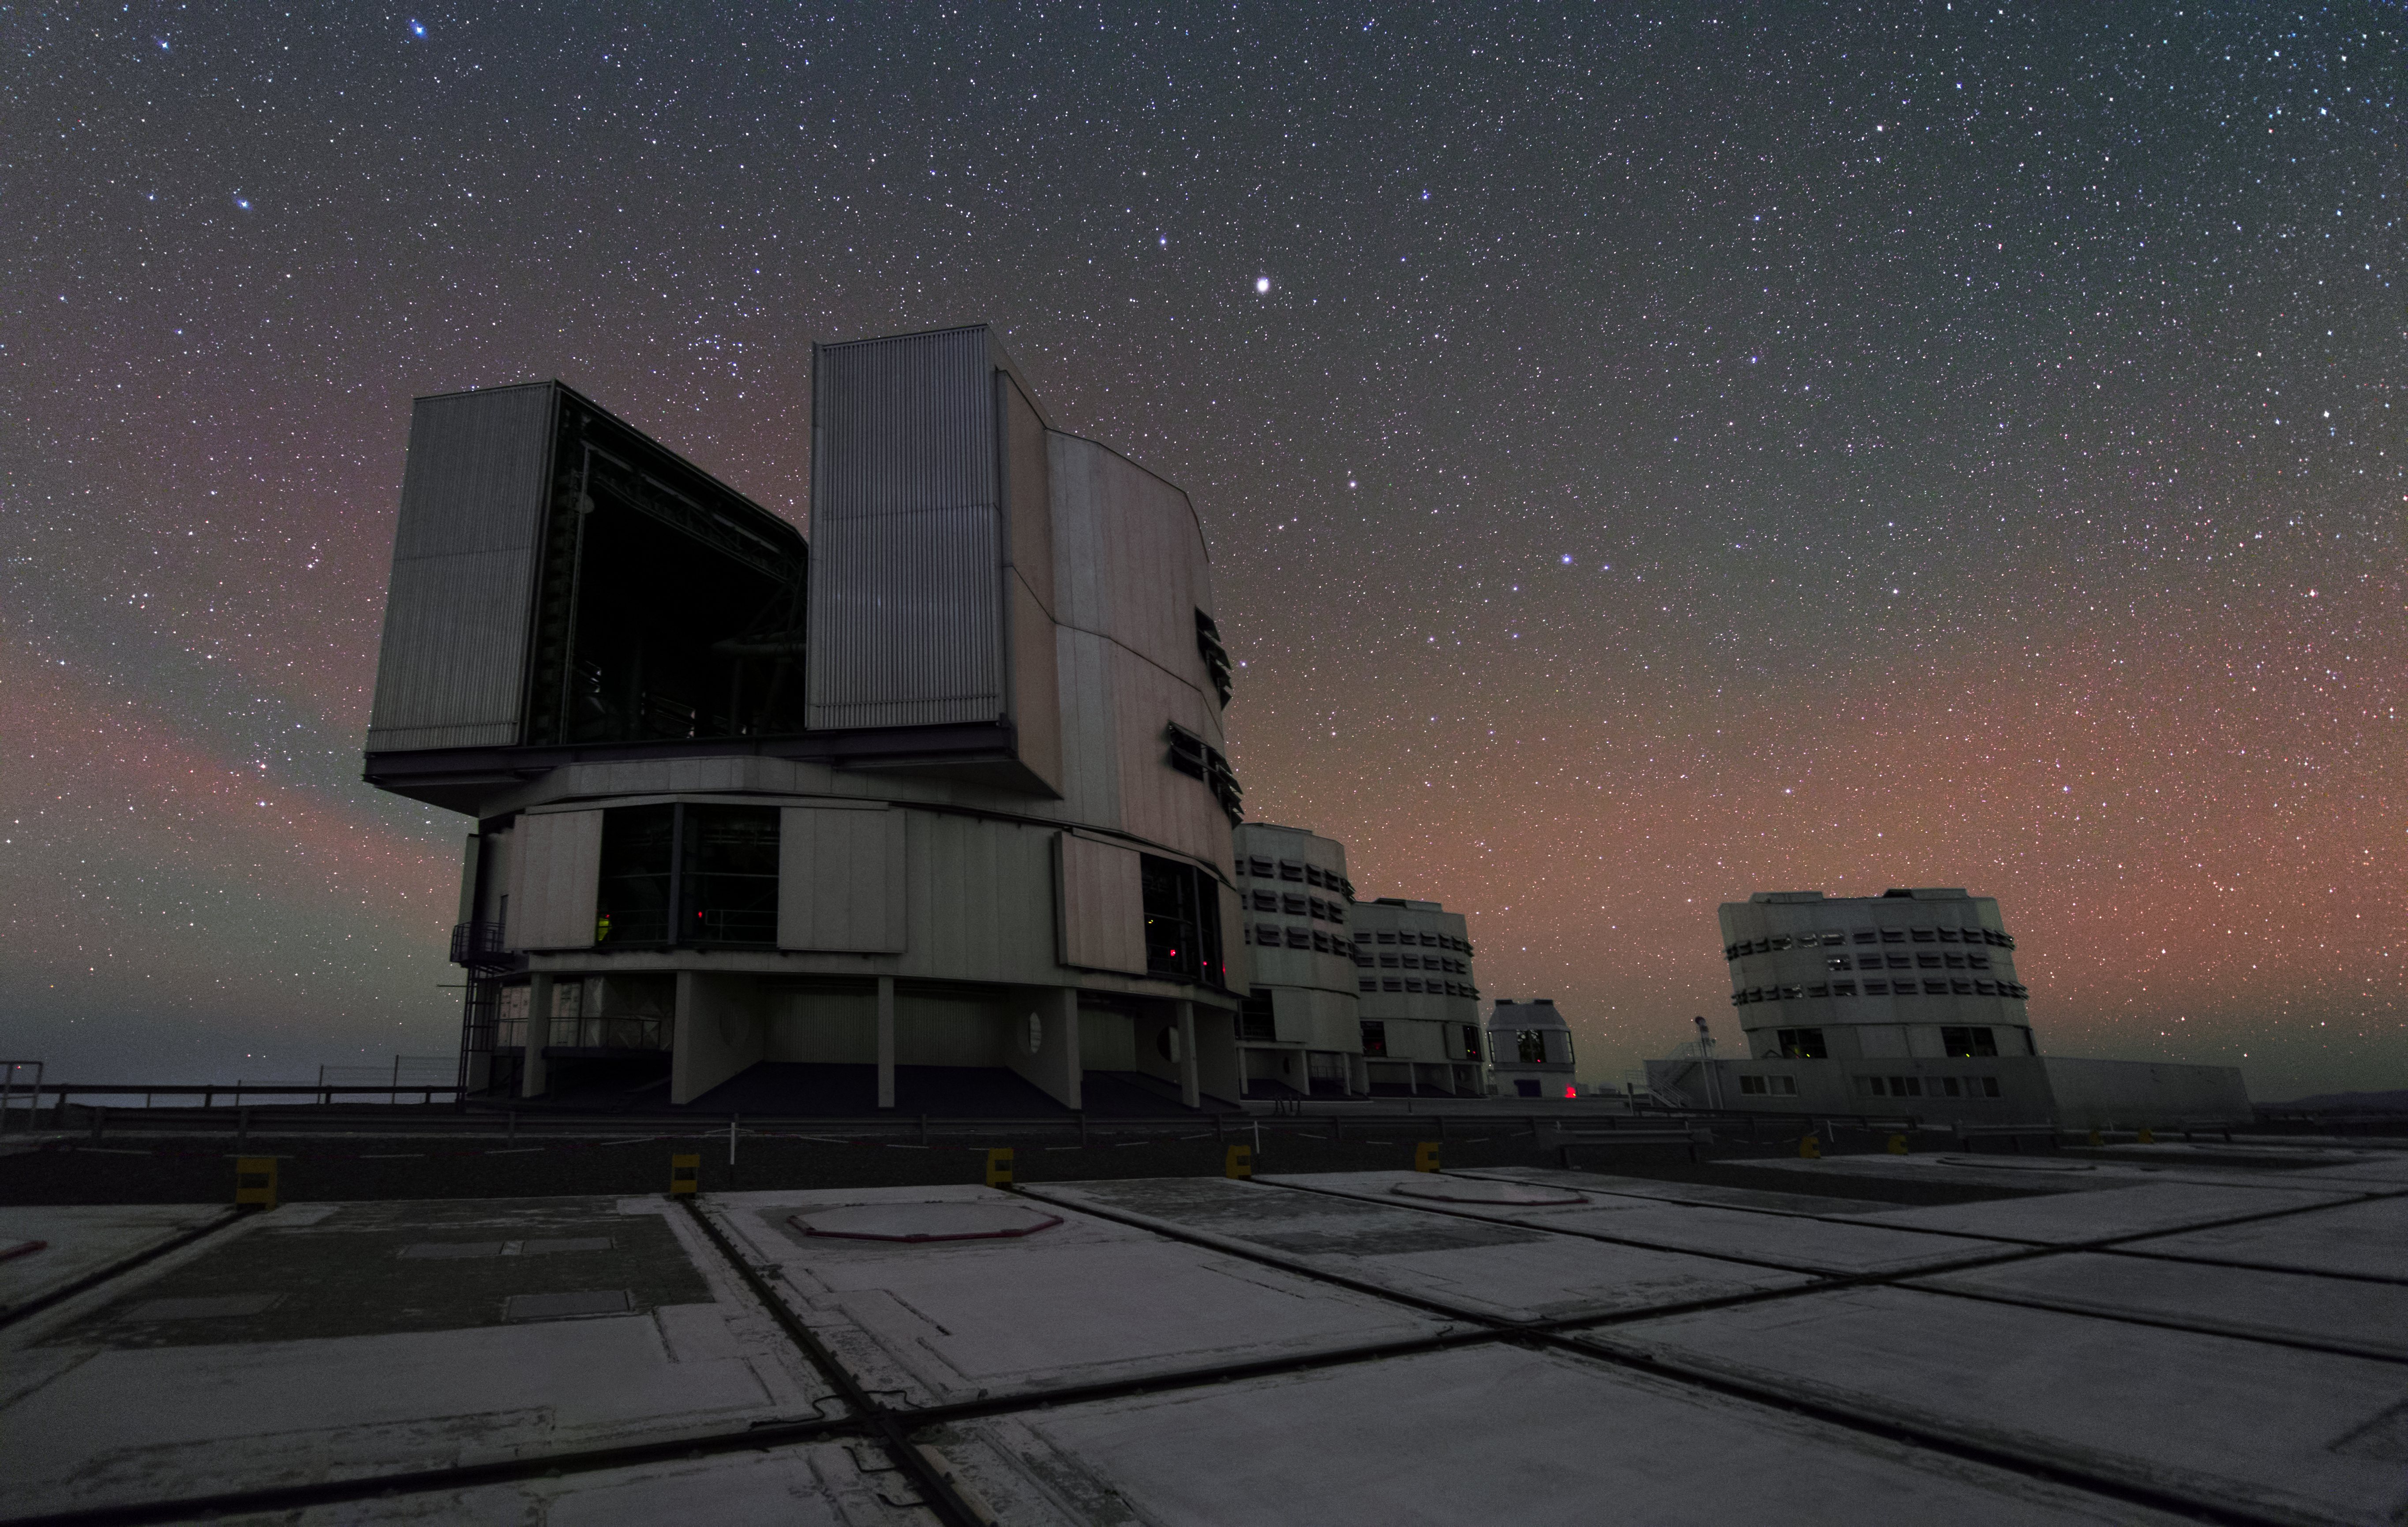

VLT and VST in UHD

From this angle one can see all four Unit Telescopes of the Very Large Telescope array (VLT) — three aligned on the left and one on the right side of the frame. Each of these has a main mirror with a diameter of 8.2 meters. Behind these four predominant telescopes stands the VLT Survey Telescope (VST), the latest telescope to be installed at ESO's Paranal Observatory.

Credit: ESO/Y. Beletsky